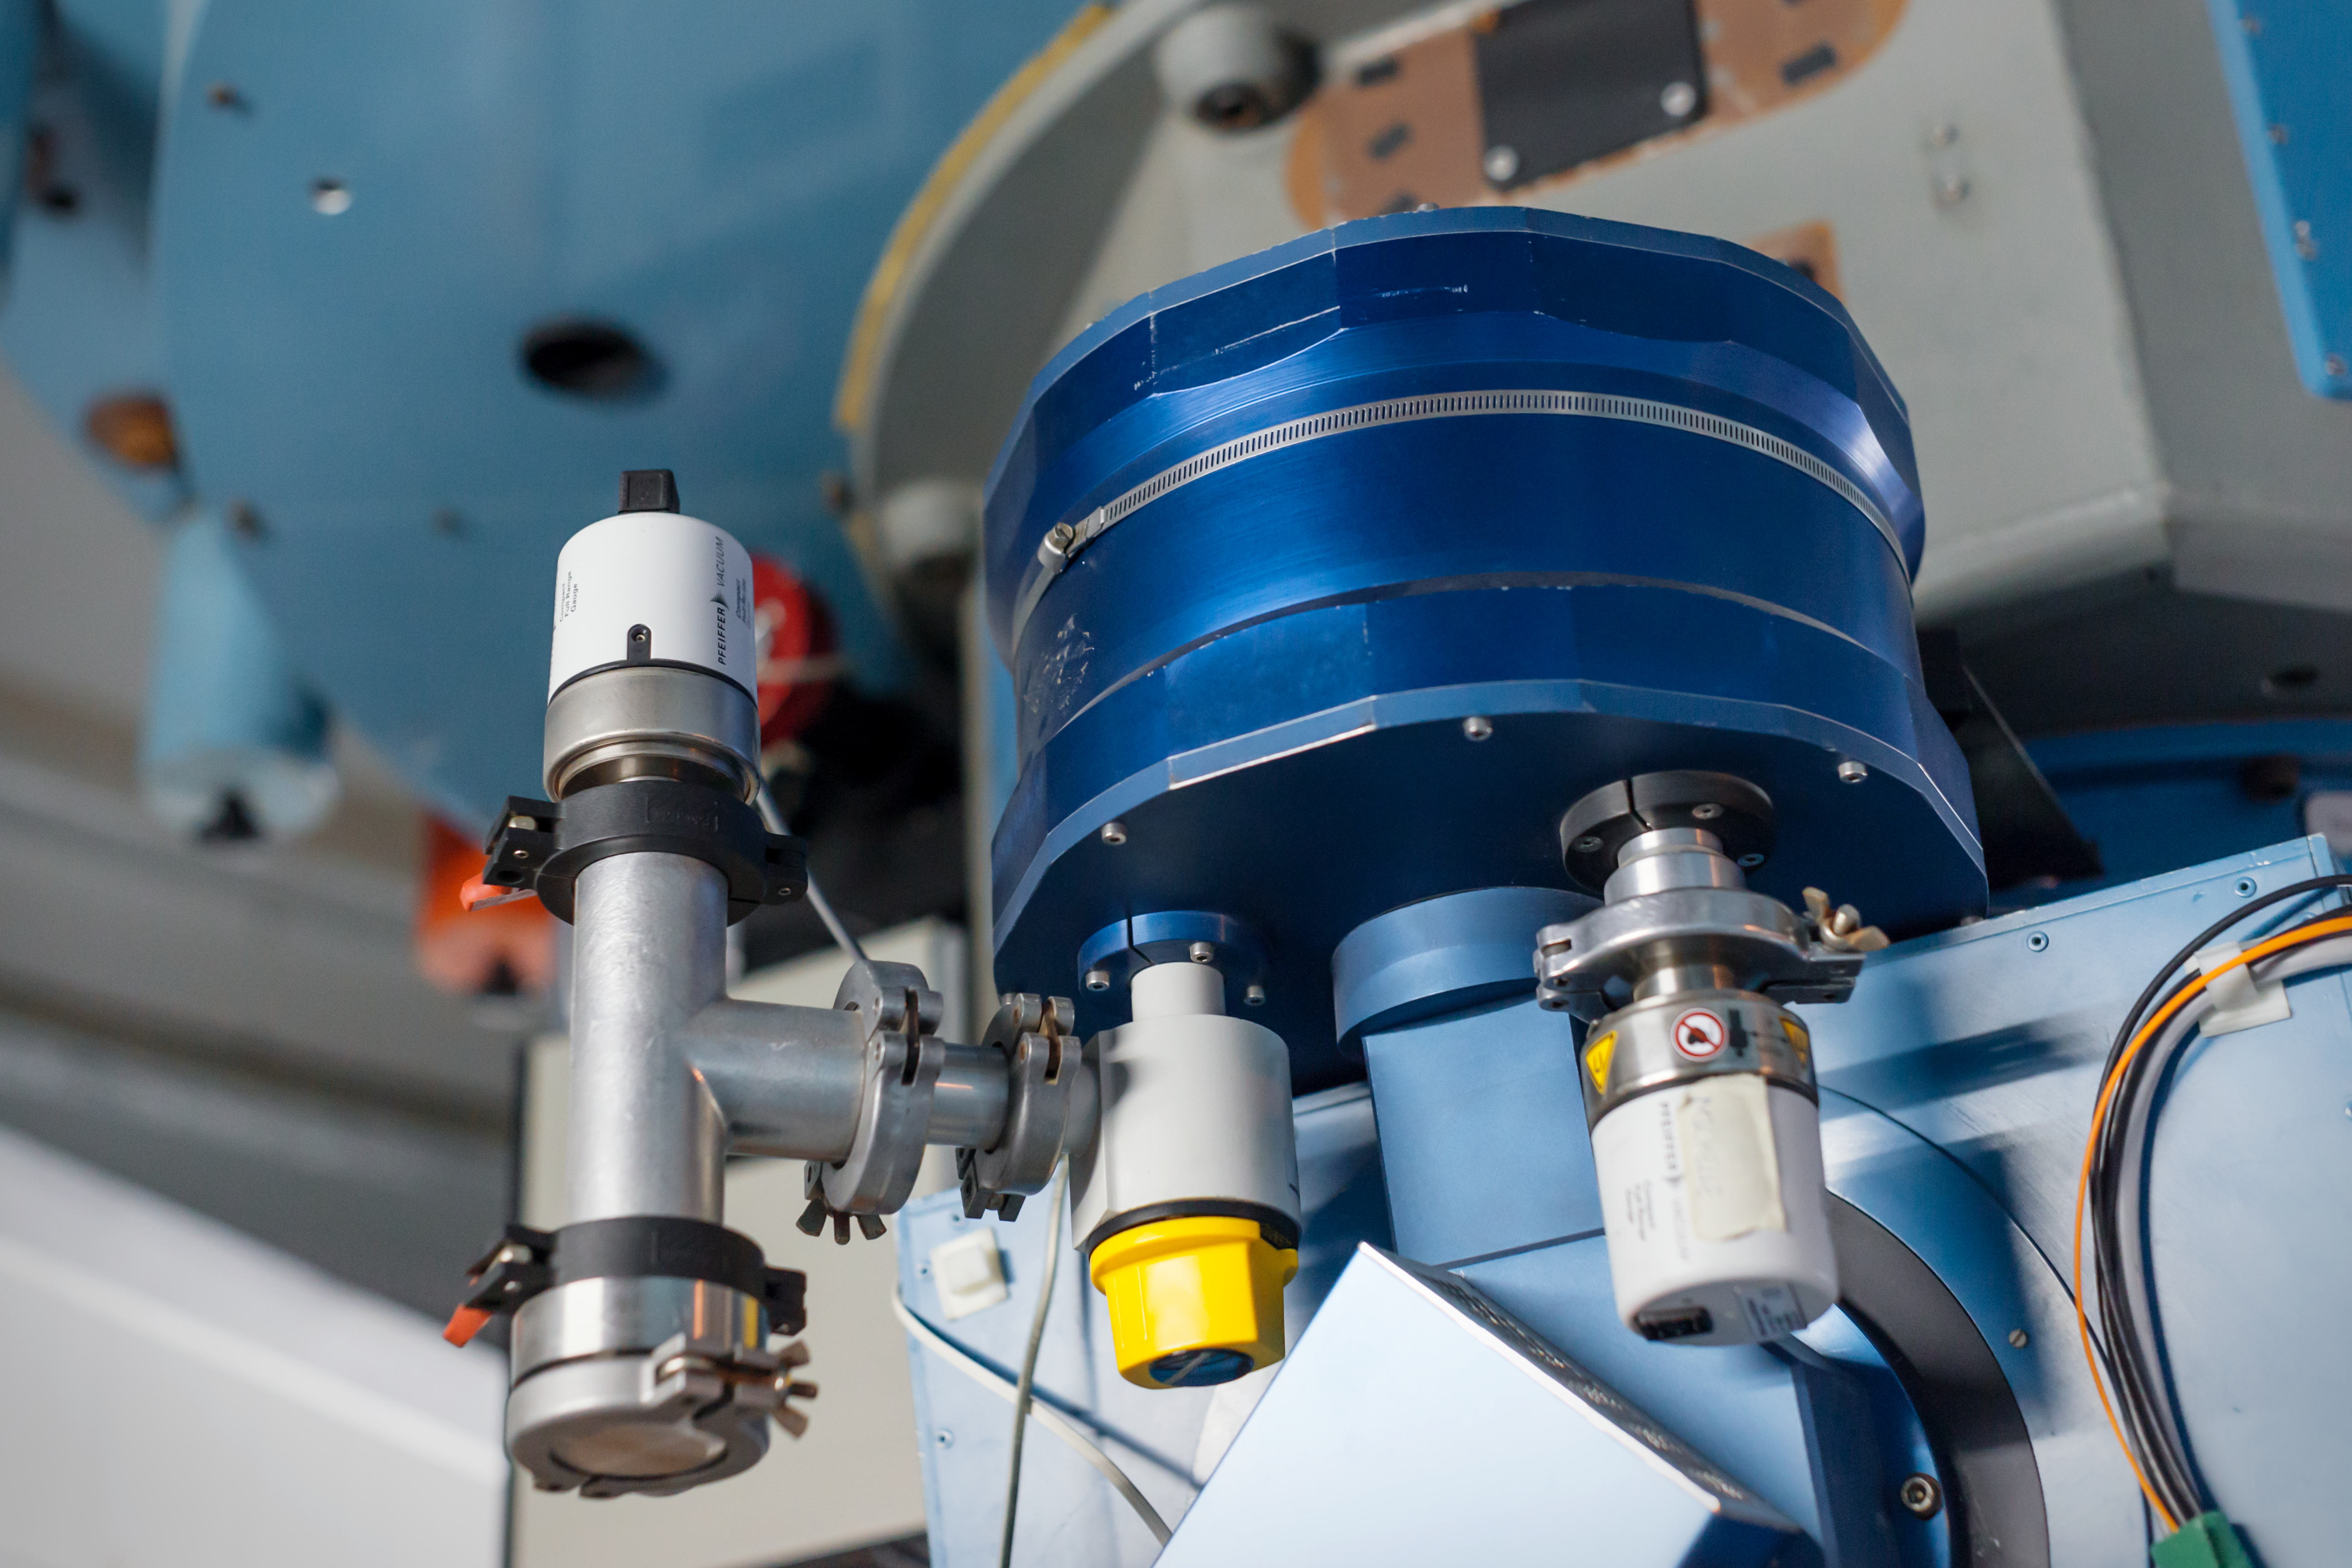

As blue as the sky

Detail of the Danish 1.54-metre telescope at the La Silla Observatory.

Credit: ESO/ P. Horálek